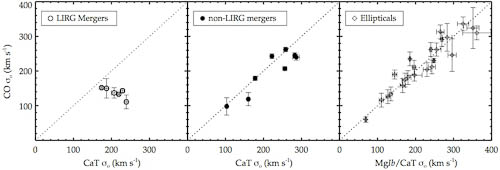

Comparison of optical (CaT) and near-IR (CO 2.29μm) σ◦

For luminous infrared galaxy (LIRG) mergers (left), velocity dispersion measured with CO (CO σ0) is significantly lower than that measured with the Calcium II Triplet (CaT σ0). For non-LIRG mergers and normal elliptical galaxies (middle and right), there is no meaningful difference between the two techniques.

Credit: International Gemini Observatory/NOIRLab/NSF/AURA